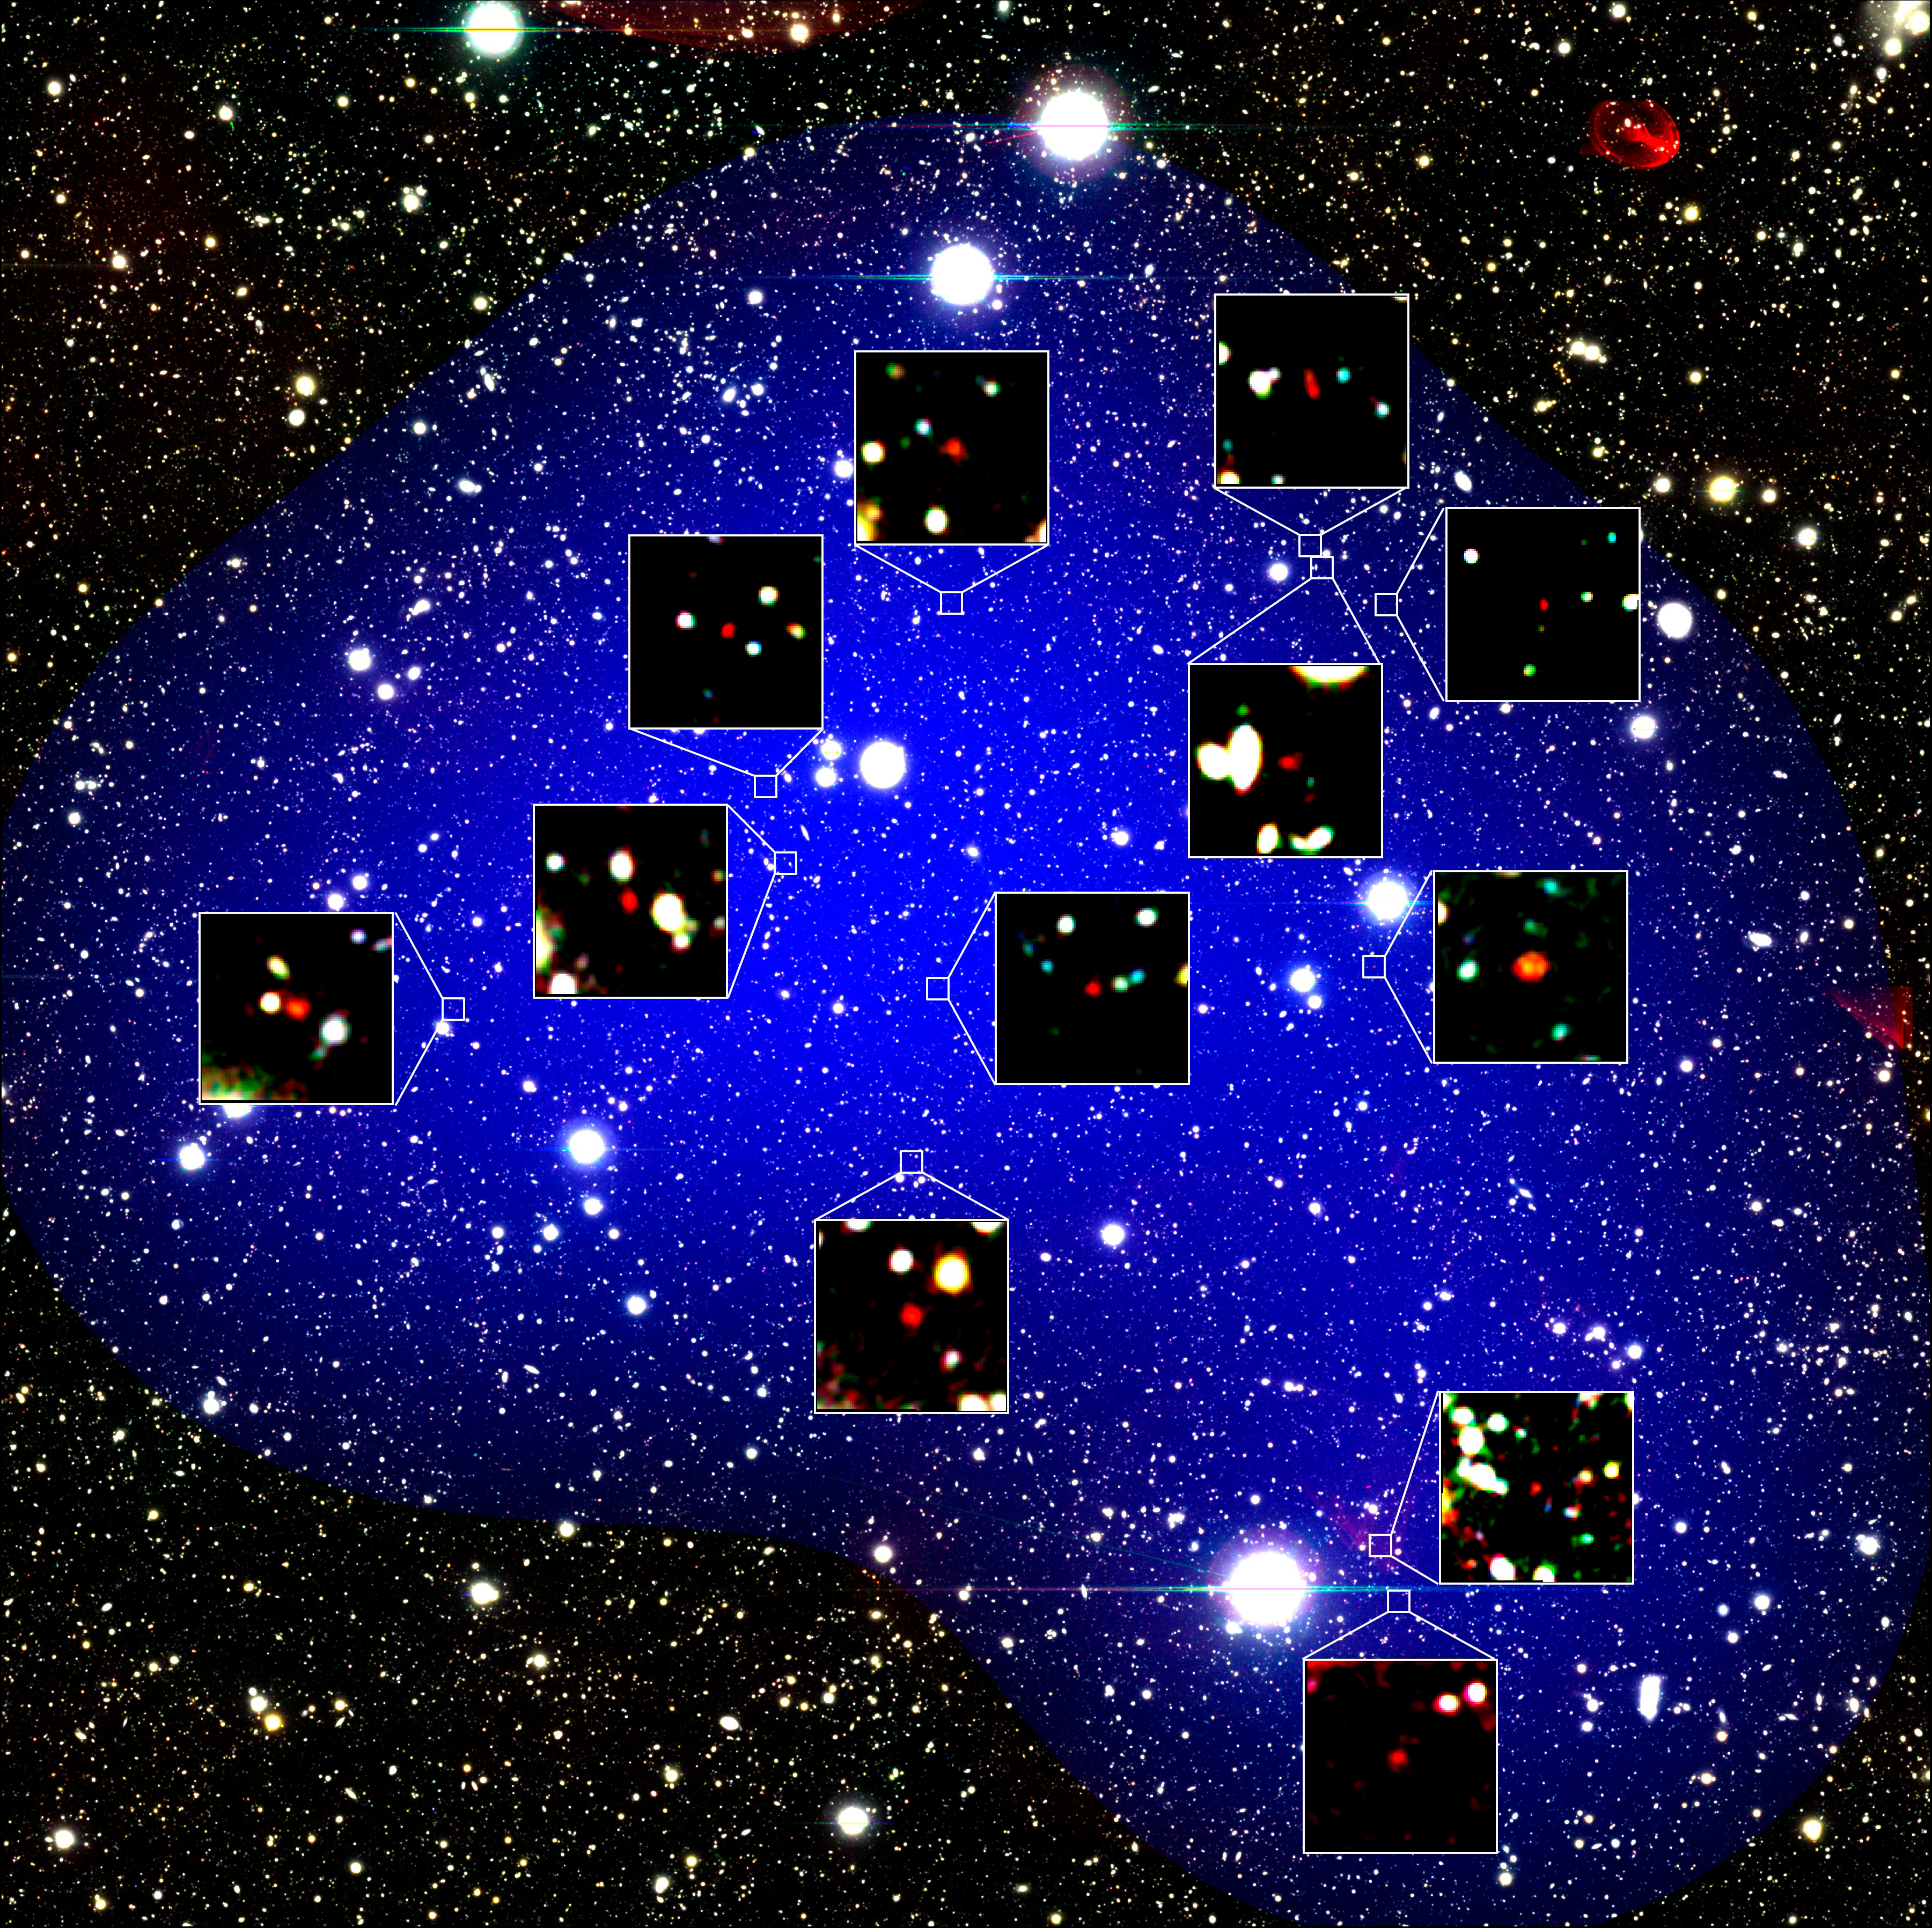

Record-Breaking Protocluster Takes Fast-track

The red objects are zoomed-in figures of the 12 galaxies found in the most distant protocluster. Six of these galaxies were found by Gemini Observatory.

Credit: NAOJ/Harikane et al